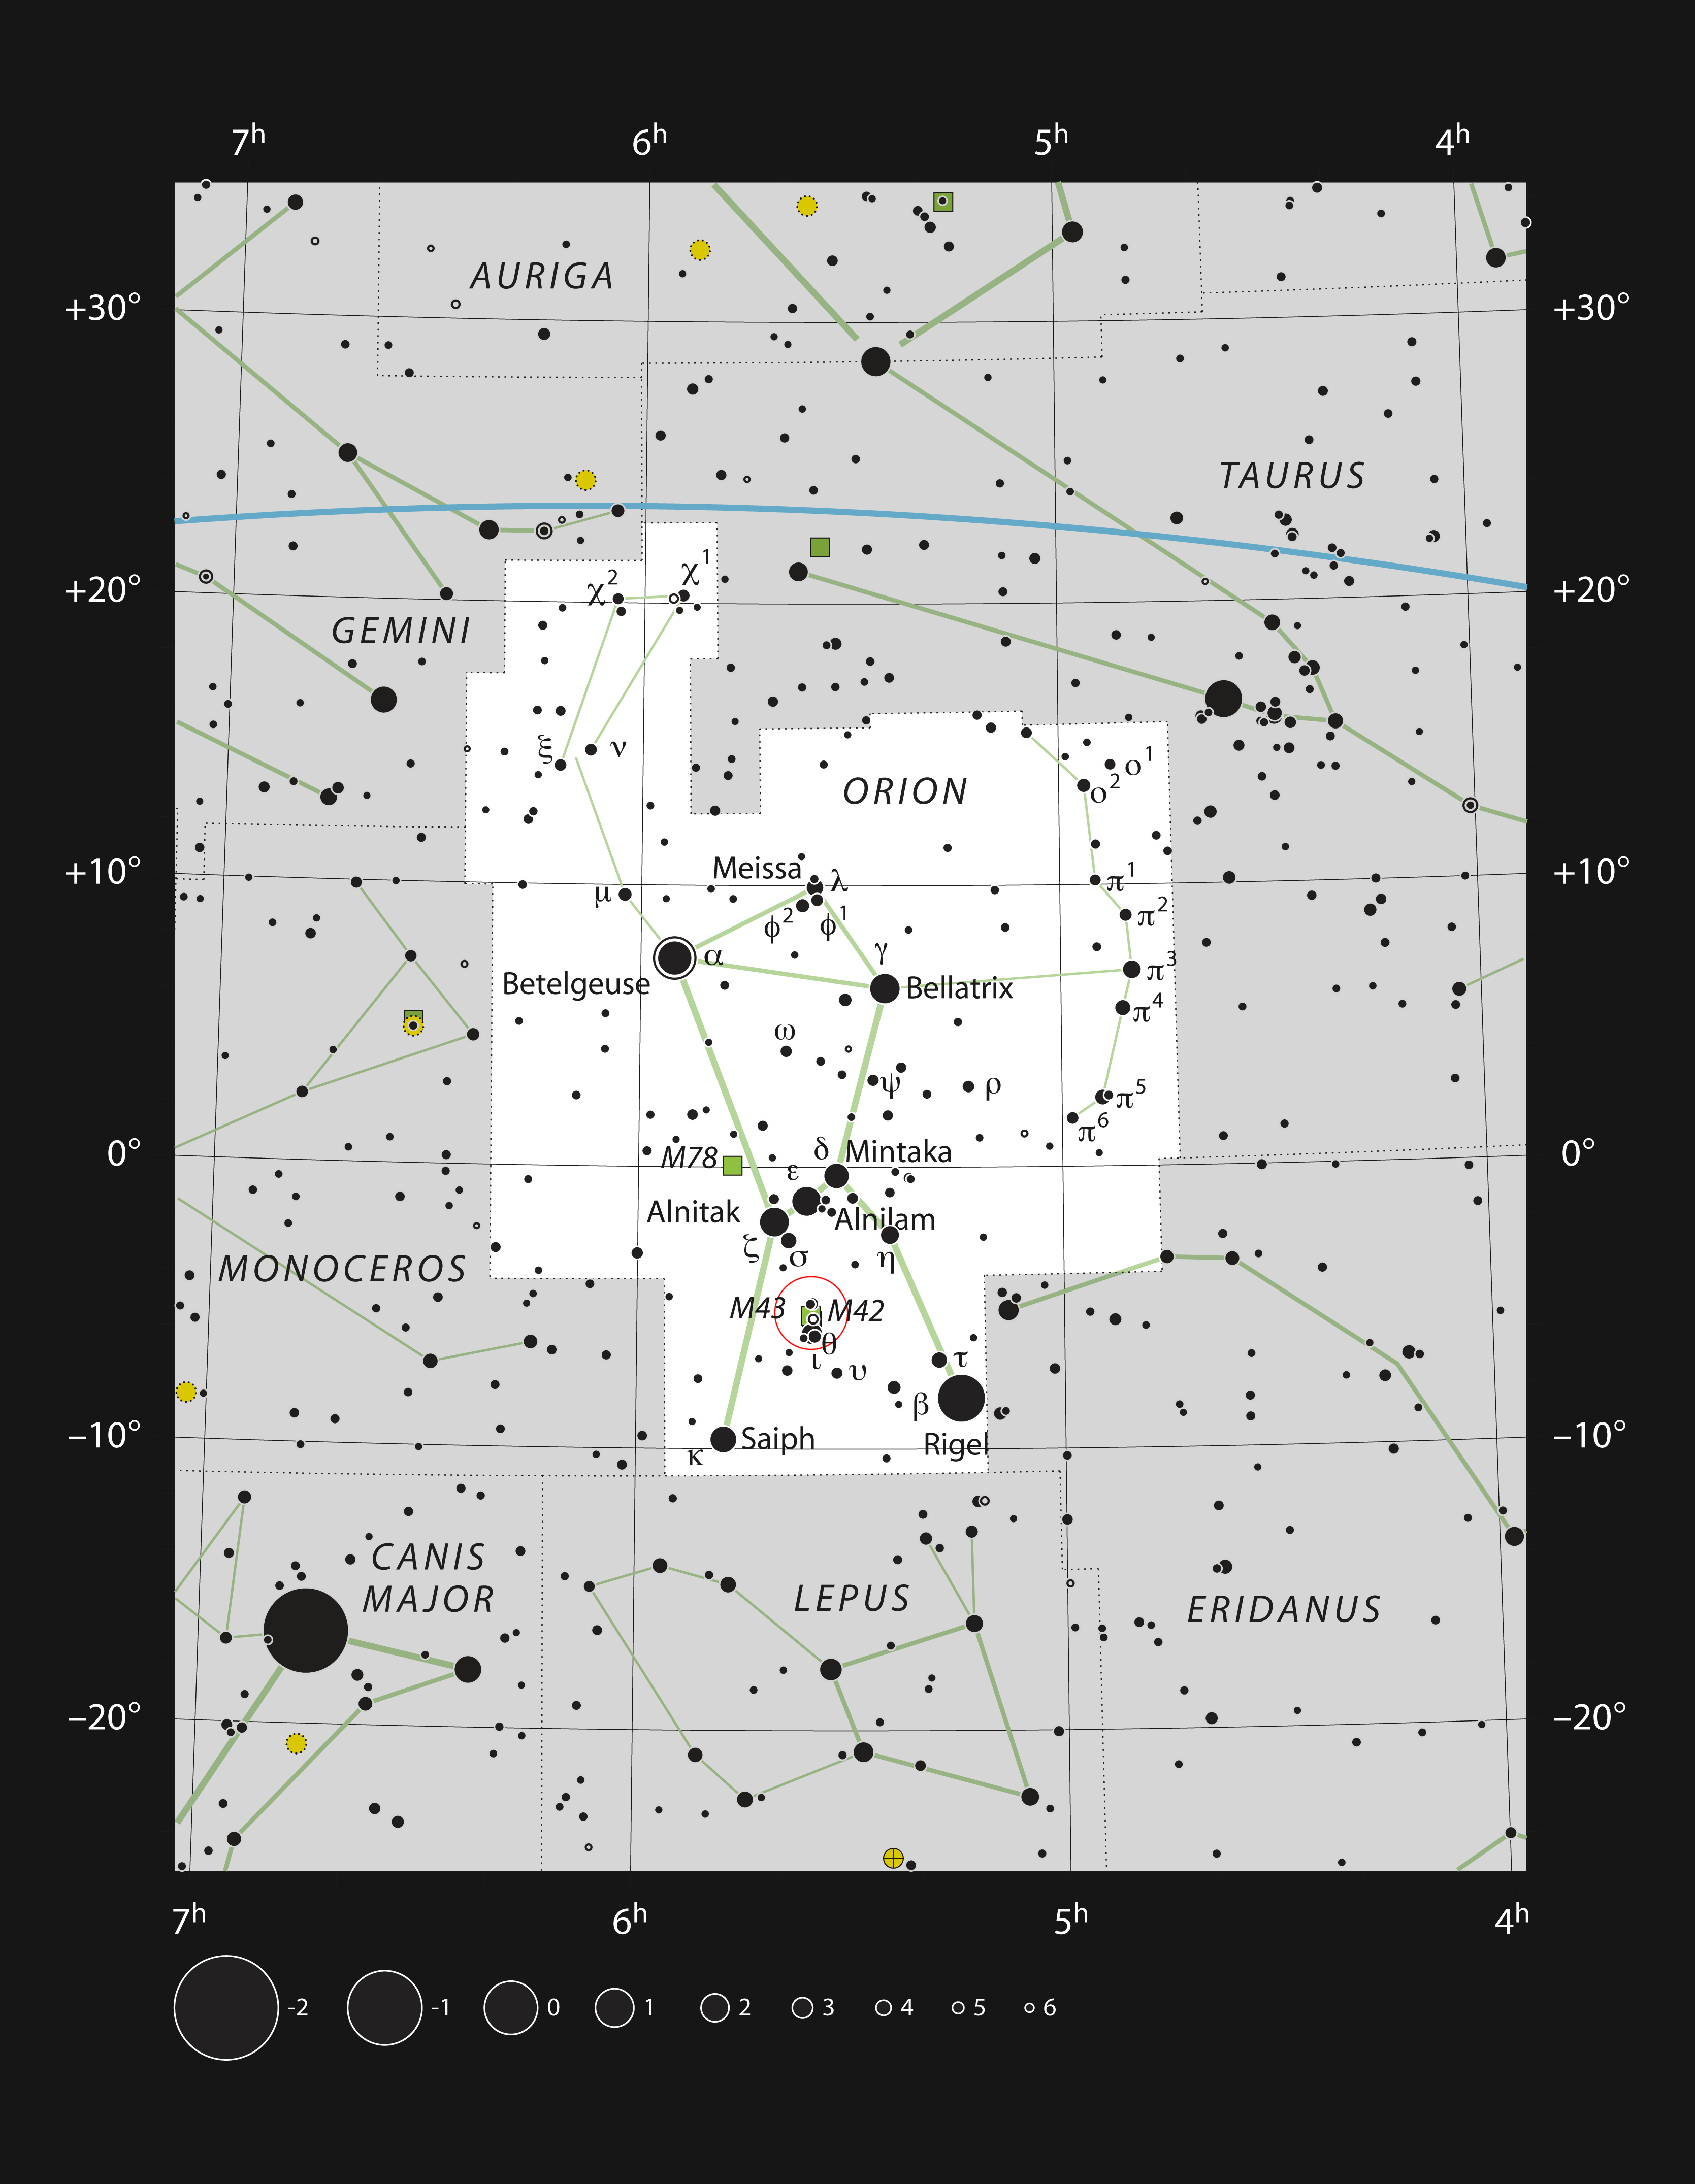

The jewel in Orion’s sword

This chart shows the location of the Orion Nebula (Messier 42) in the sword of the famous constellation of Orion (the Hunter). This map shows most of the stars visible to the unaided eye under good conditions and the Orion Nebula itself is highlighted with a red circle on the image. This grand star formation region can be seen with the unaided eye and is an impressive sight in moderate-sized amateur telescopes.

Credit: ESO, IAU and Sky & Telescope